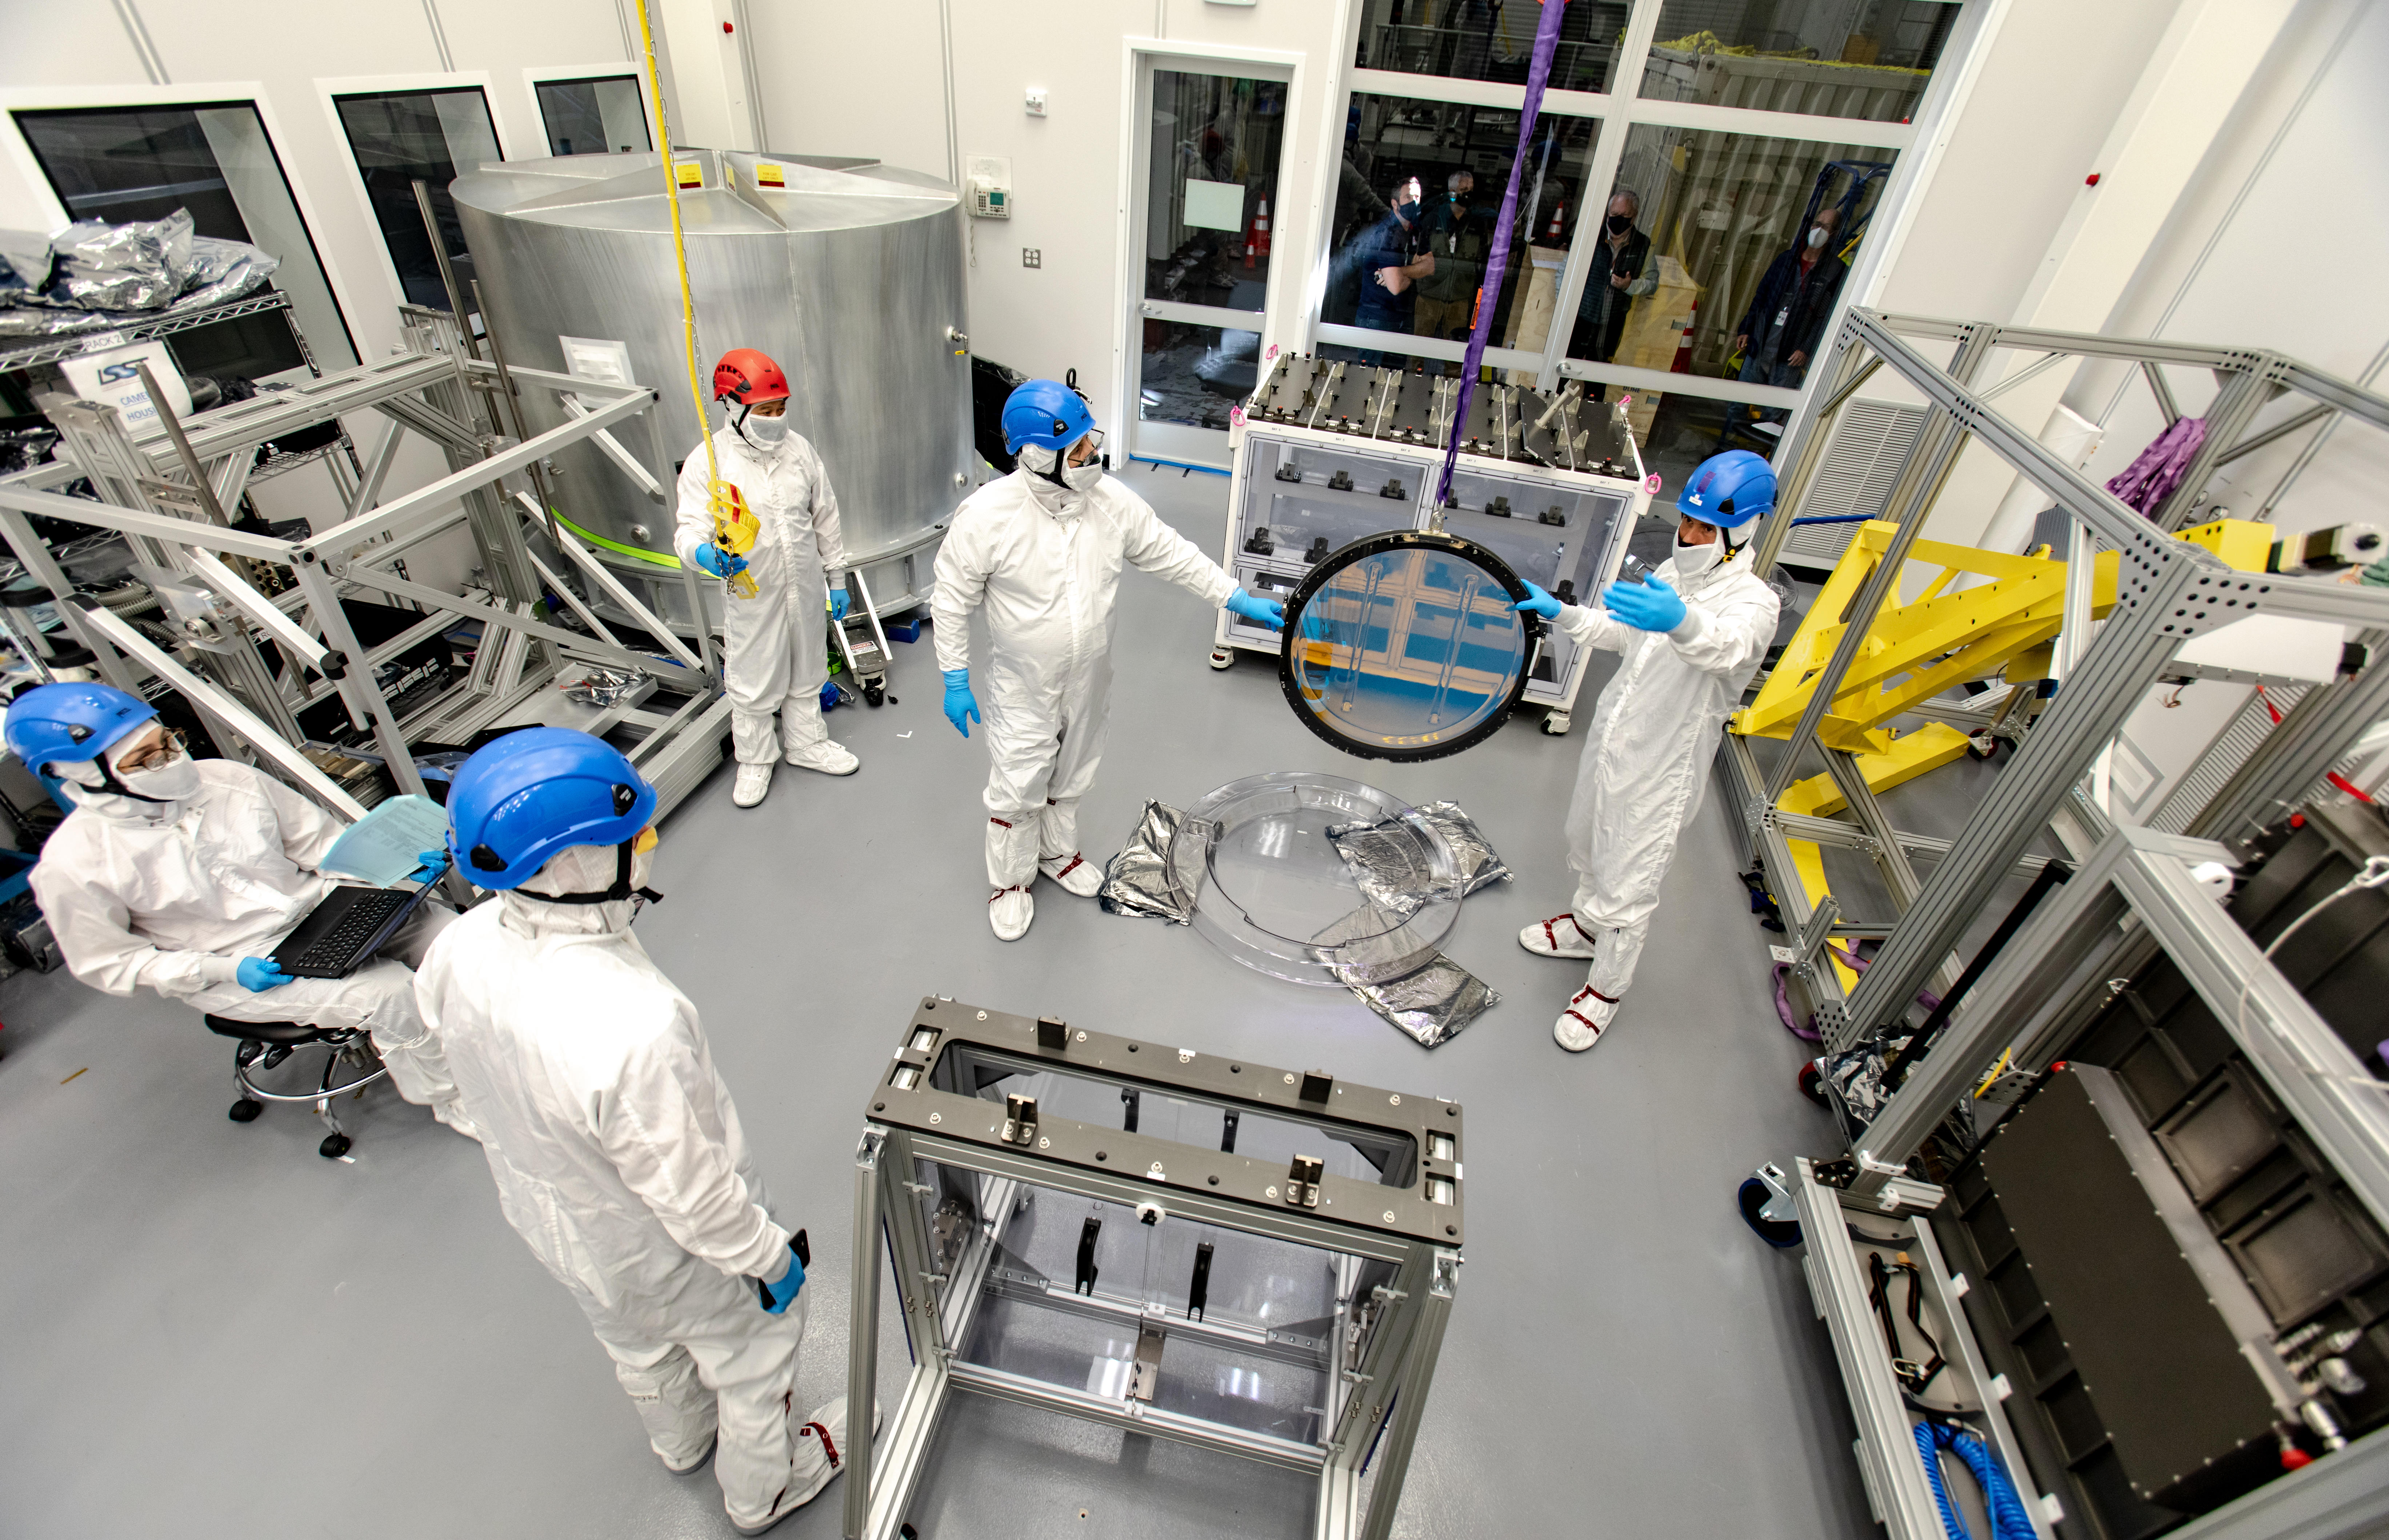

LSST R-Band Optical Filter

SLAC's LSST team carefully unpack, examine, test and store the r-band filter, the first of six optic filters that will be part of the completed LSST Camera.

Credit: Jacqueline Ramseyer Orrell/SLAC National Accelerator Laboratory